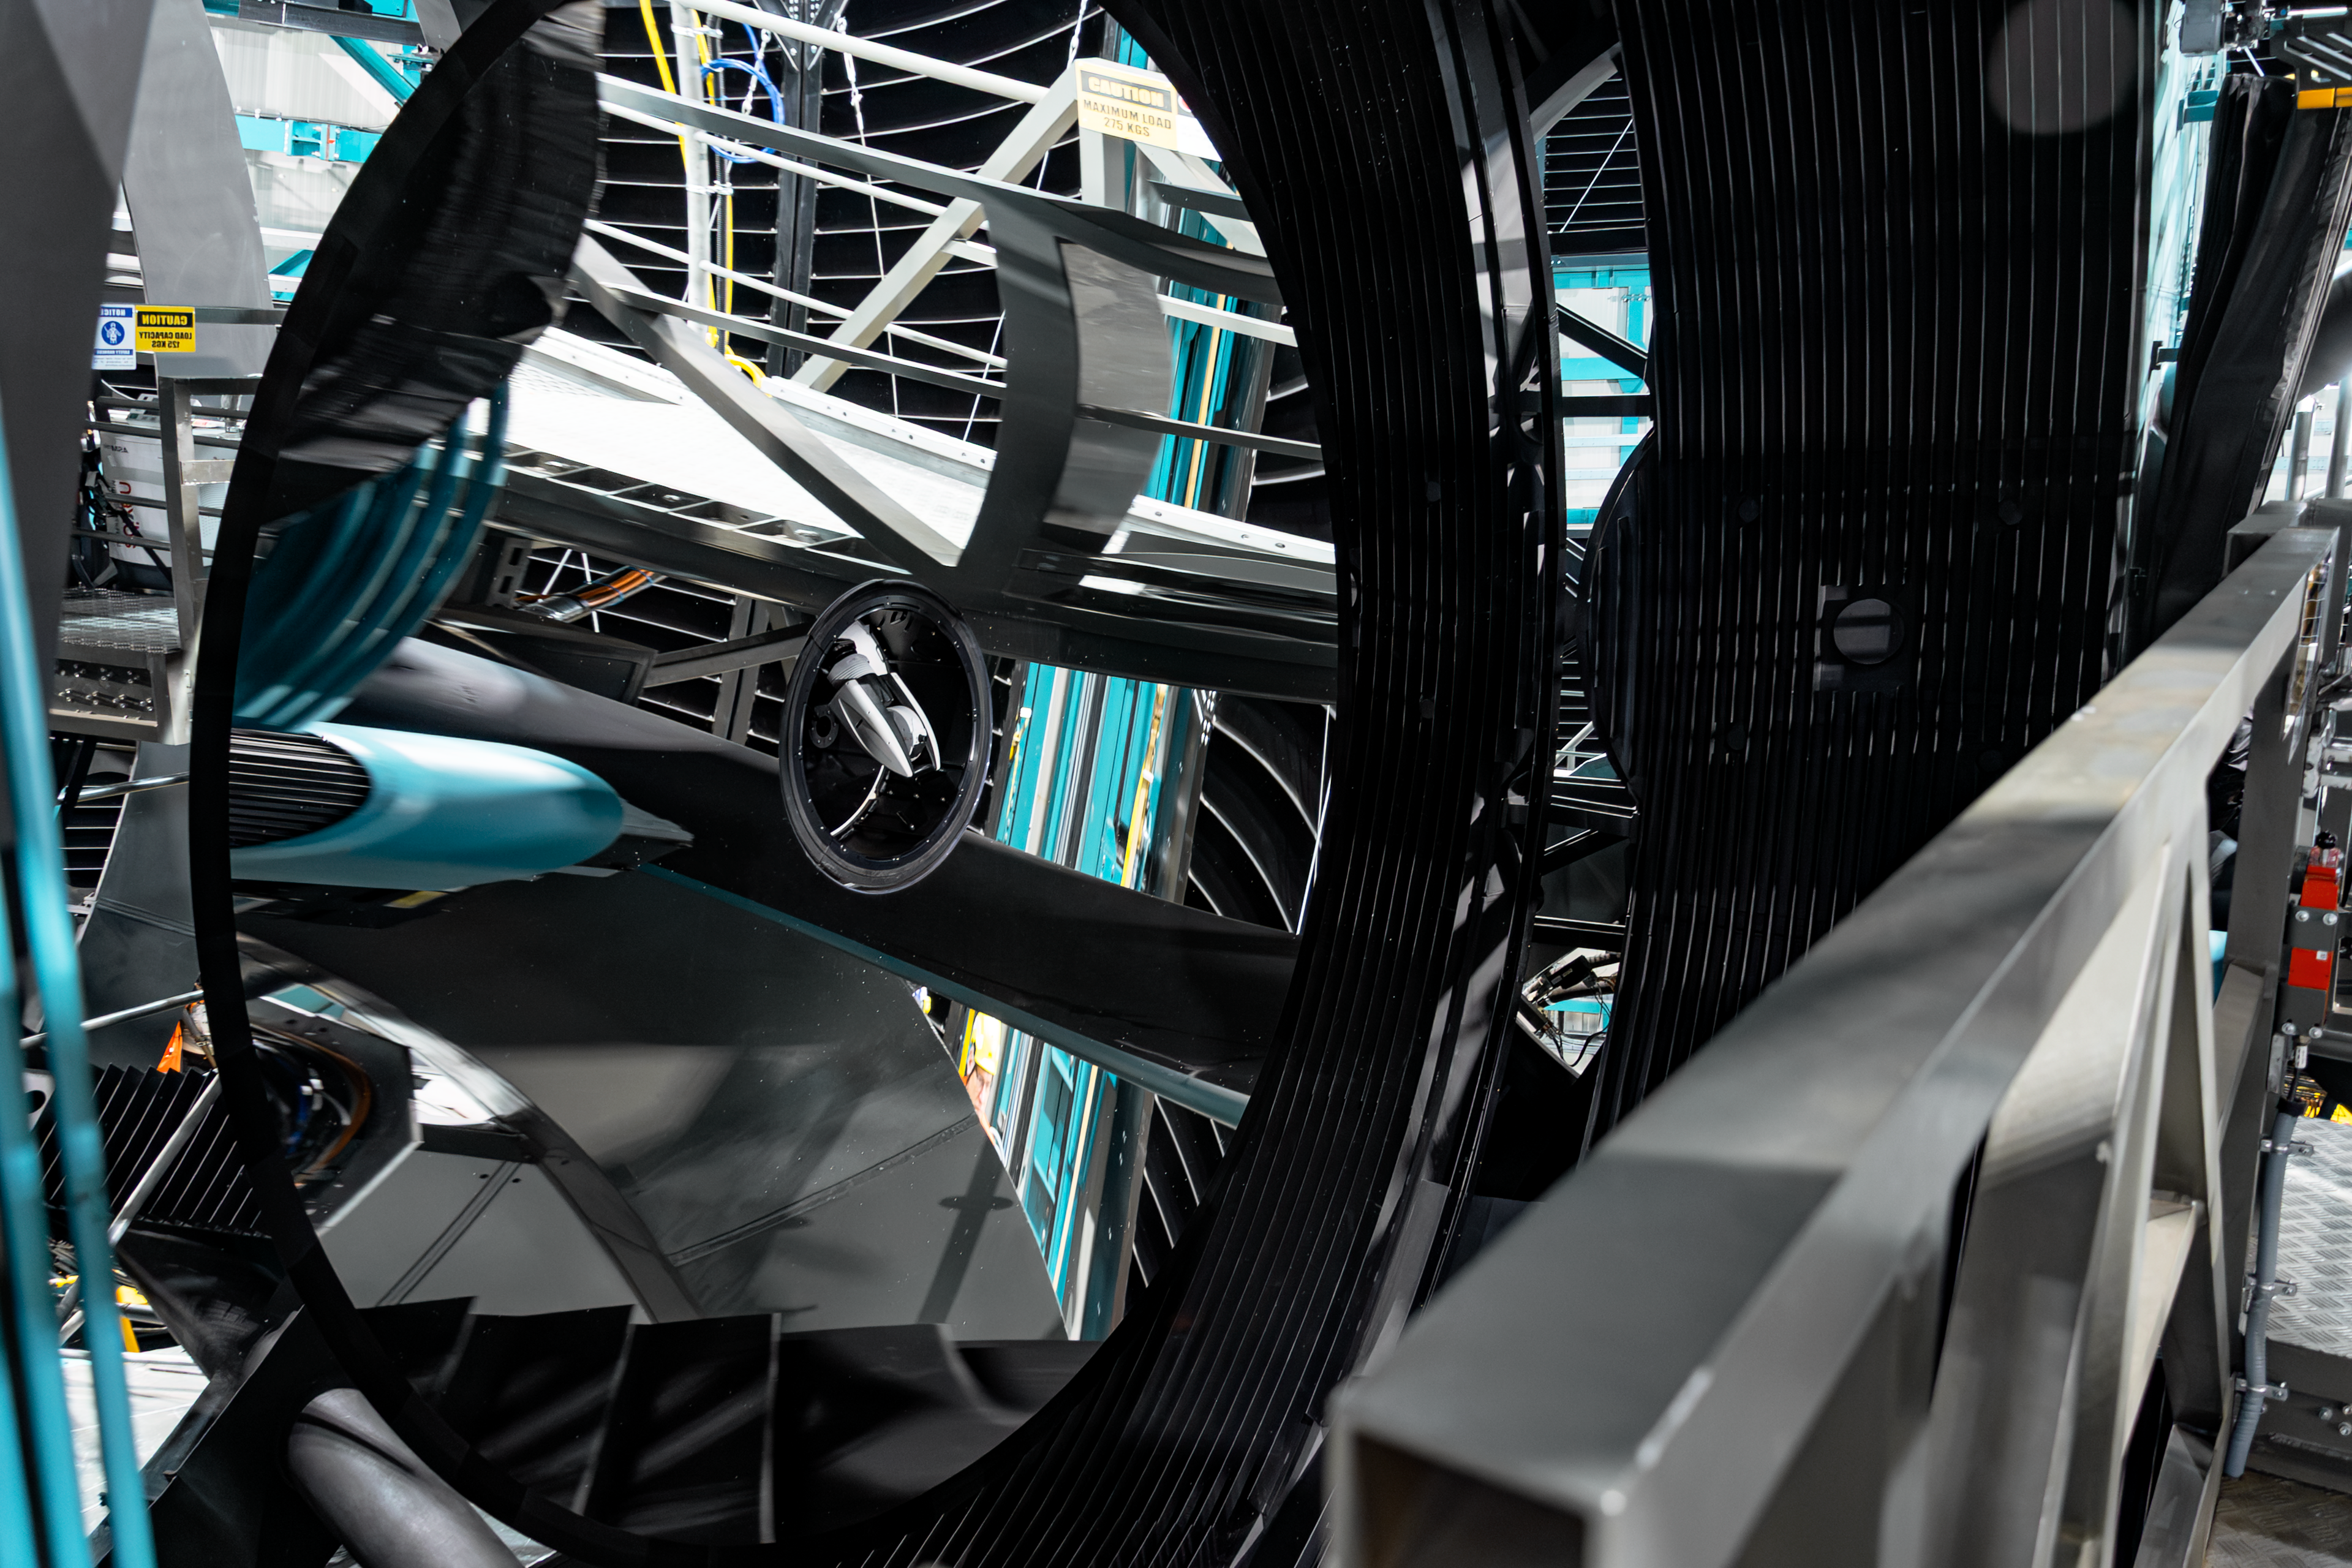

Rubin Observatory Interior

Close-up of the NSF–DOE Vera C. Rubin Observatory interior.

Credit: RubinObs/NOIRLab/SLAC/NSF/DOE/AURA/B. Quint